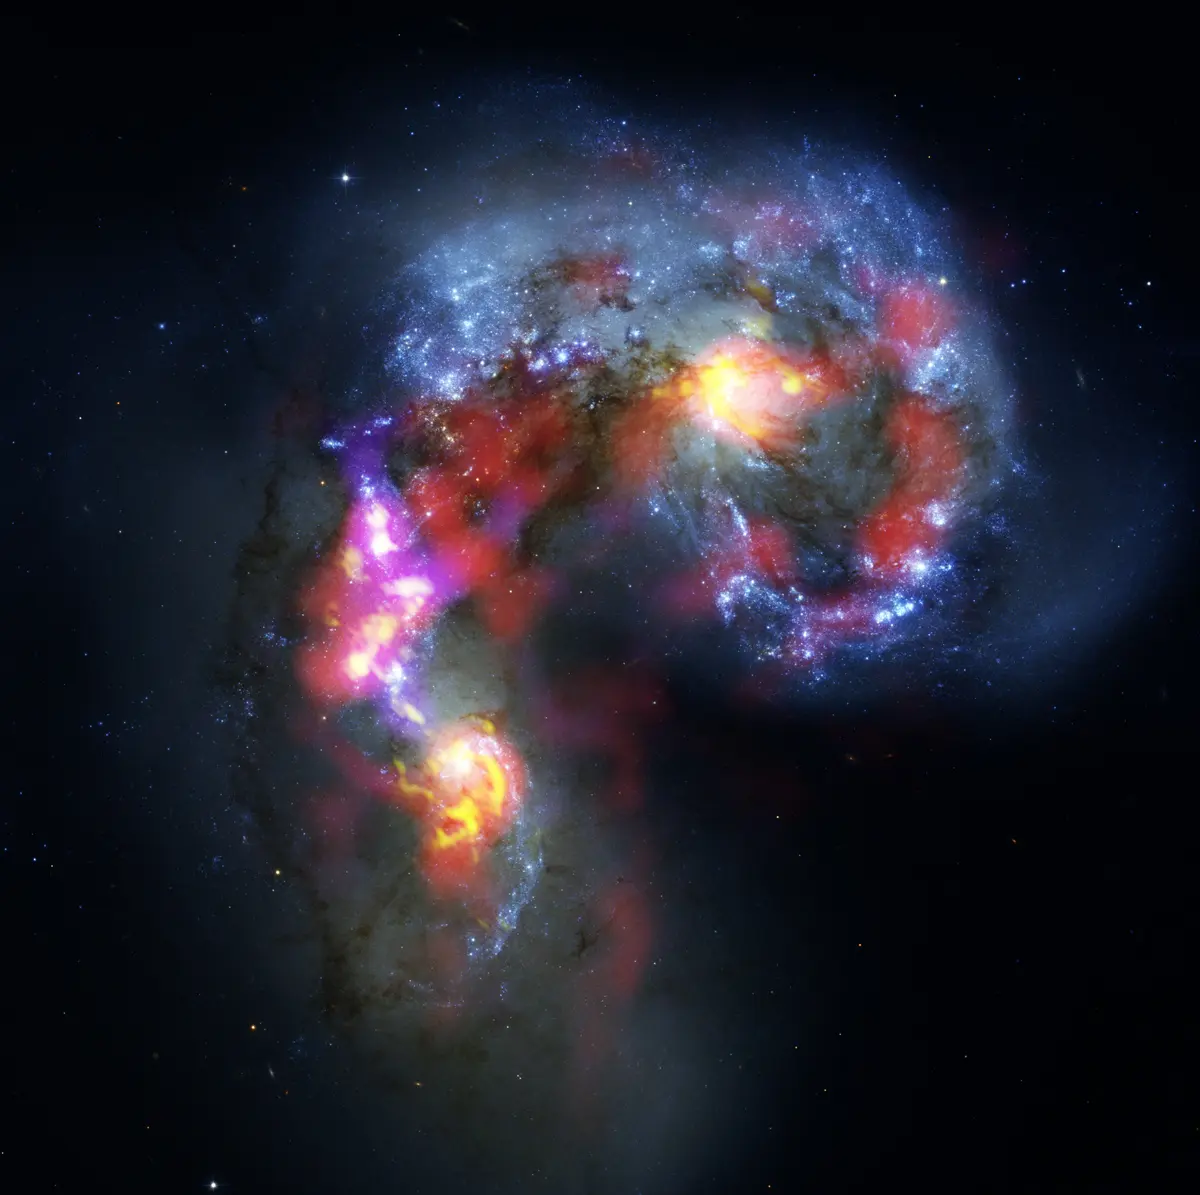

Antennae Galaxies composite of ALMA and Hubble

The Antennae Galaxies (also known as NGC 4038 and 4039) are a pair of distorted colliding spiral galaxies about 70 million light-years away, in the constellation of Corvus (The Crow). This view combines ALMA observations, made in two different wavelength ranges during the observatory’s early testing phase, with visible-light observations from the NASA/ESA Hubble Space Telescope.

The Hubble image is the sharpest view of this object ever taken and serves as the ultimate benchmark in terms of resolution. ALMA observes at much longer wavelengths which makes it much harder to obtain comparably sharp images. However, when the full ALMA array is completed its vision will be up to ten times sharper than Hubble.

Most of the ALMA test observations used to create this image were made using only twelve antennas working together — fewer than will be used for the first science observations — and much closer together as well. Both of these factors make the new image just a taster of what is to come. As the observatory grows, the sharpness, efficiency, and quality of its observations will increase dramatically as more antennas become available and the array grows in size. This is nevertheless the best submillimeter-wavelength image ever taken of the Antennae Galaxies and opens a new window on the submillimeter Universe.

While visible light — shown here mainly in blue — reveals the newborn stars in the galaxies, ALMA’s view shows us something that cannot be seen at those wavelengths: the clouds of dense cold gas from which new stars form. The ALMA observations — shown here in red, pink and yellow — were made at specific wavelengths of millimeter and submillimeter light (ALMA bands 3 and 7), tuned to detect carbon monoxide molecules in the otherwise invisible hydrogen clouds, where new stars are forming.

Massive concentrations of gas are found not only in the hearts of the two galaxies but also in the chaotic region where they are colliding. Here, the total amount of gas is billions of times the mass of the Sun — a rich reservoir of material for future generations of stars. Observations like these will be vital in helping us understand how galaxy collisions can trigger the birth of new stars. This is just one example of how ALMA reveals parts of the Universe that cannot be seen with visible-light and infrared telescopes.

Credit: ALMA (ESO/NAOJ/NRAO). Visible light image: the NASA/ESA Hubble Space Telescope